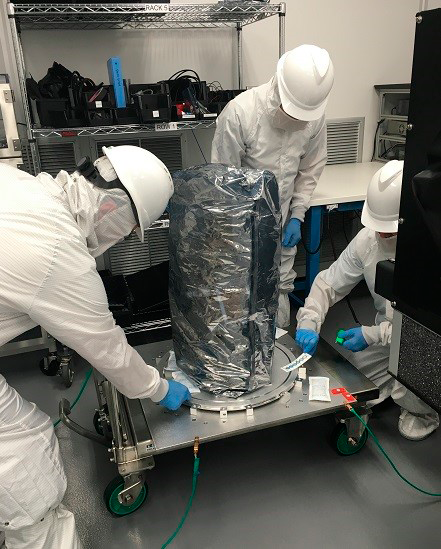

ETU1

In IR2, technicians prepare to uncouple ETU1 from the bell jar baseplate. During this operation, the ESD shroud will be removed from ETU1, and the transport cart readied to move ETU1 to a test bench for a basic set of functional tests, called aliveness testing. The purpose of aliveness testing is to verify the RTM arrived with the same level of functionality that was recorded prior to shipping.

Credit: SLAC/Rubin Observatory/NSF/AURA